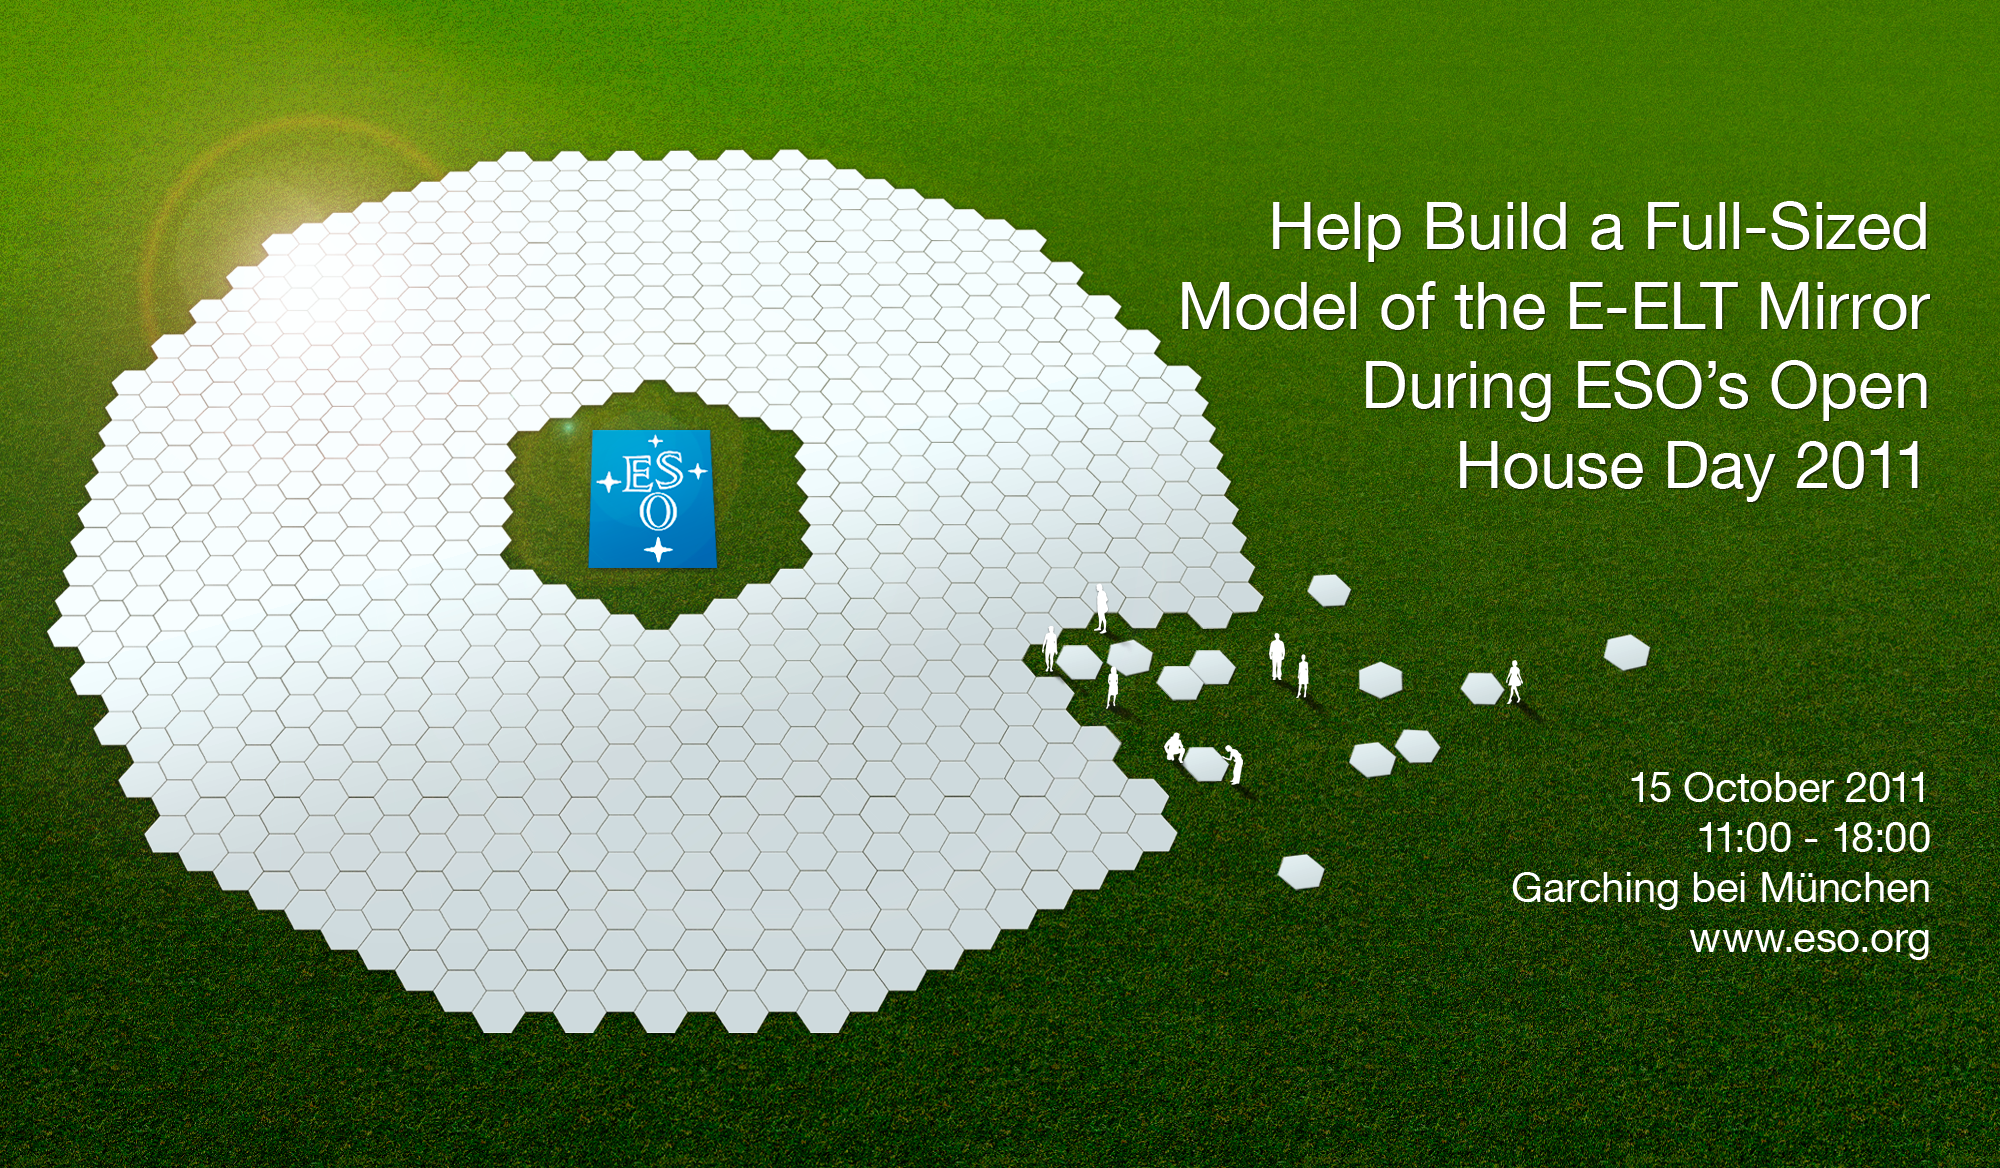

The E-ELT’s mirror (artist's impression)

Artist's impression of the mirror of the European Extremely Large Telescope (E-ELT) — the world's biggest eye on the sky. Made of 798 hexagons, the mirror has a diameter of 39 metres. The E-ELT will be the largest optical/infrared telescope in the world.

Credit: ESO